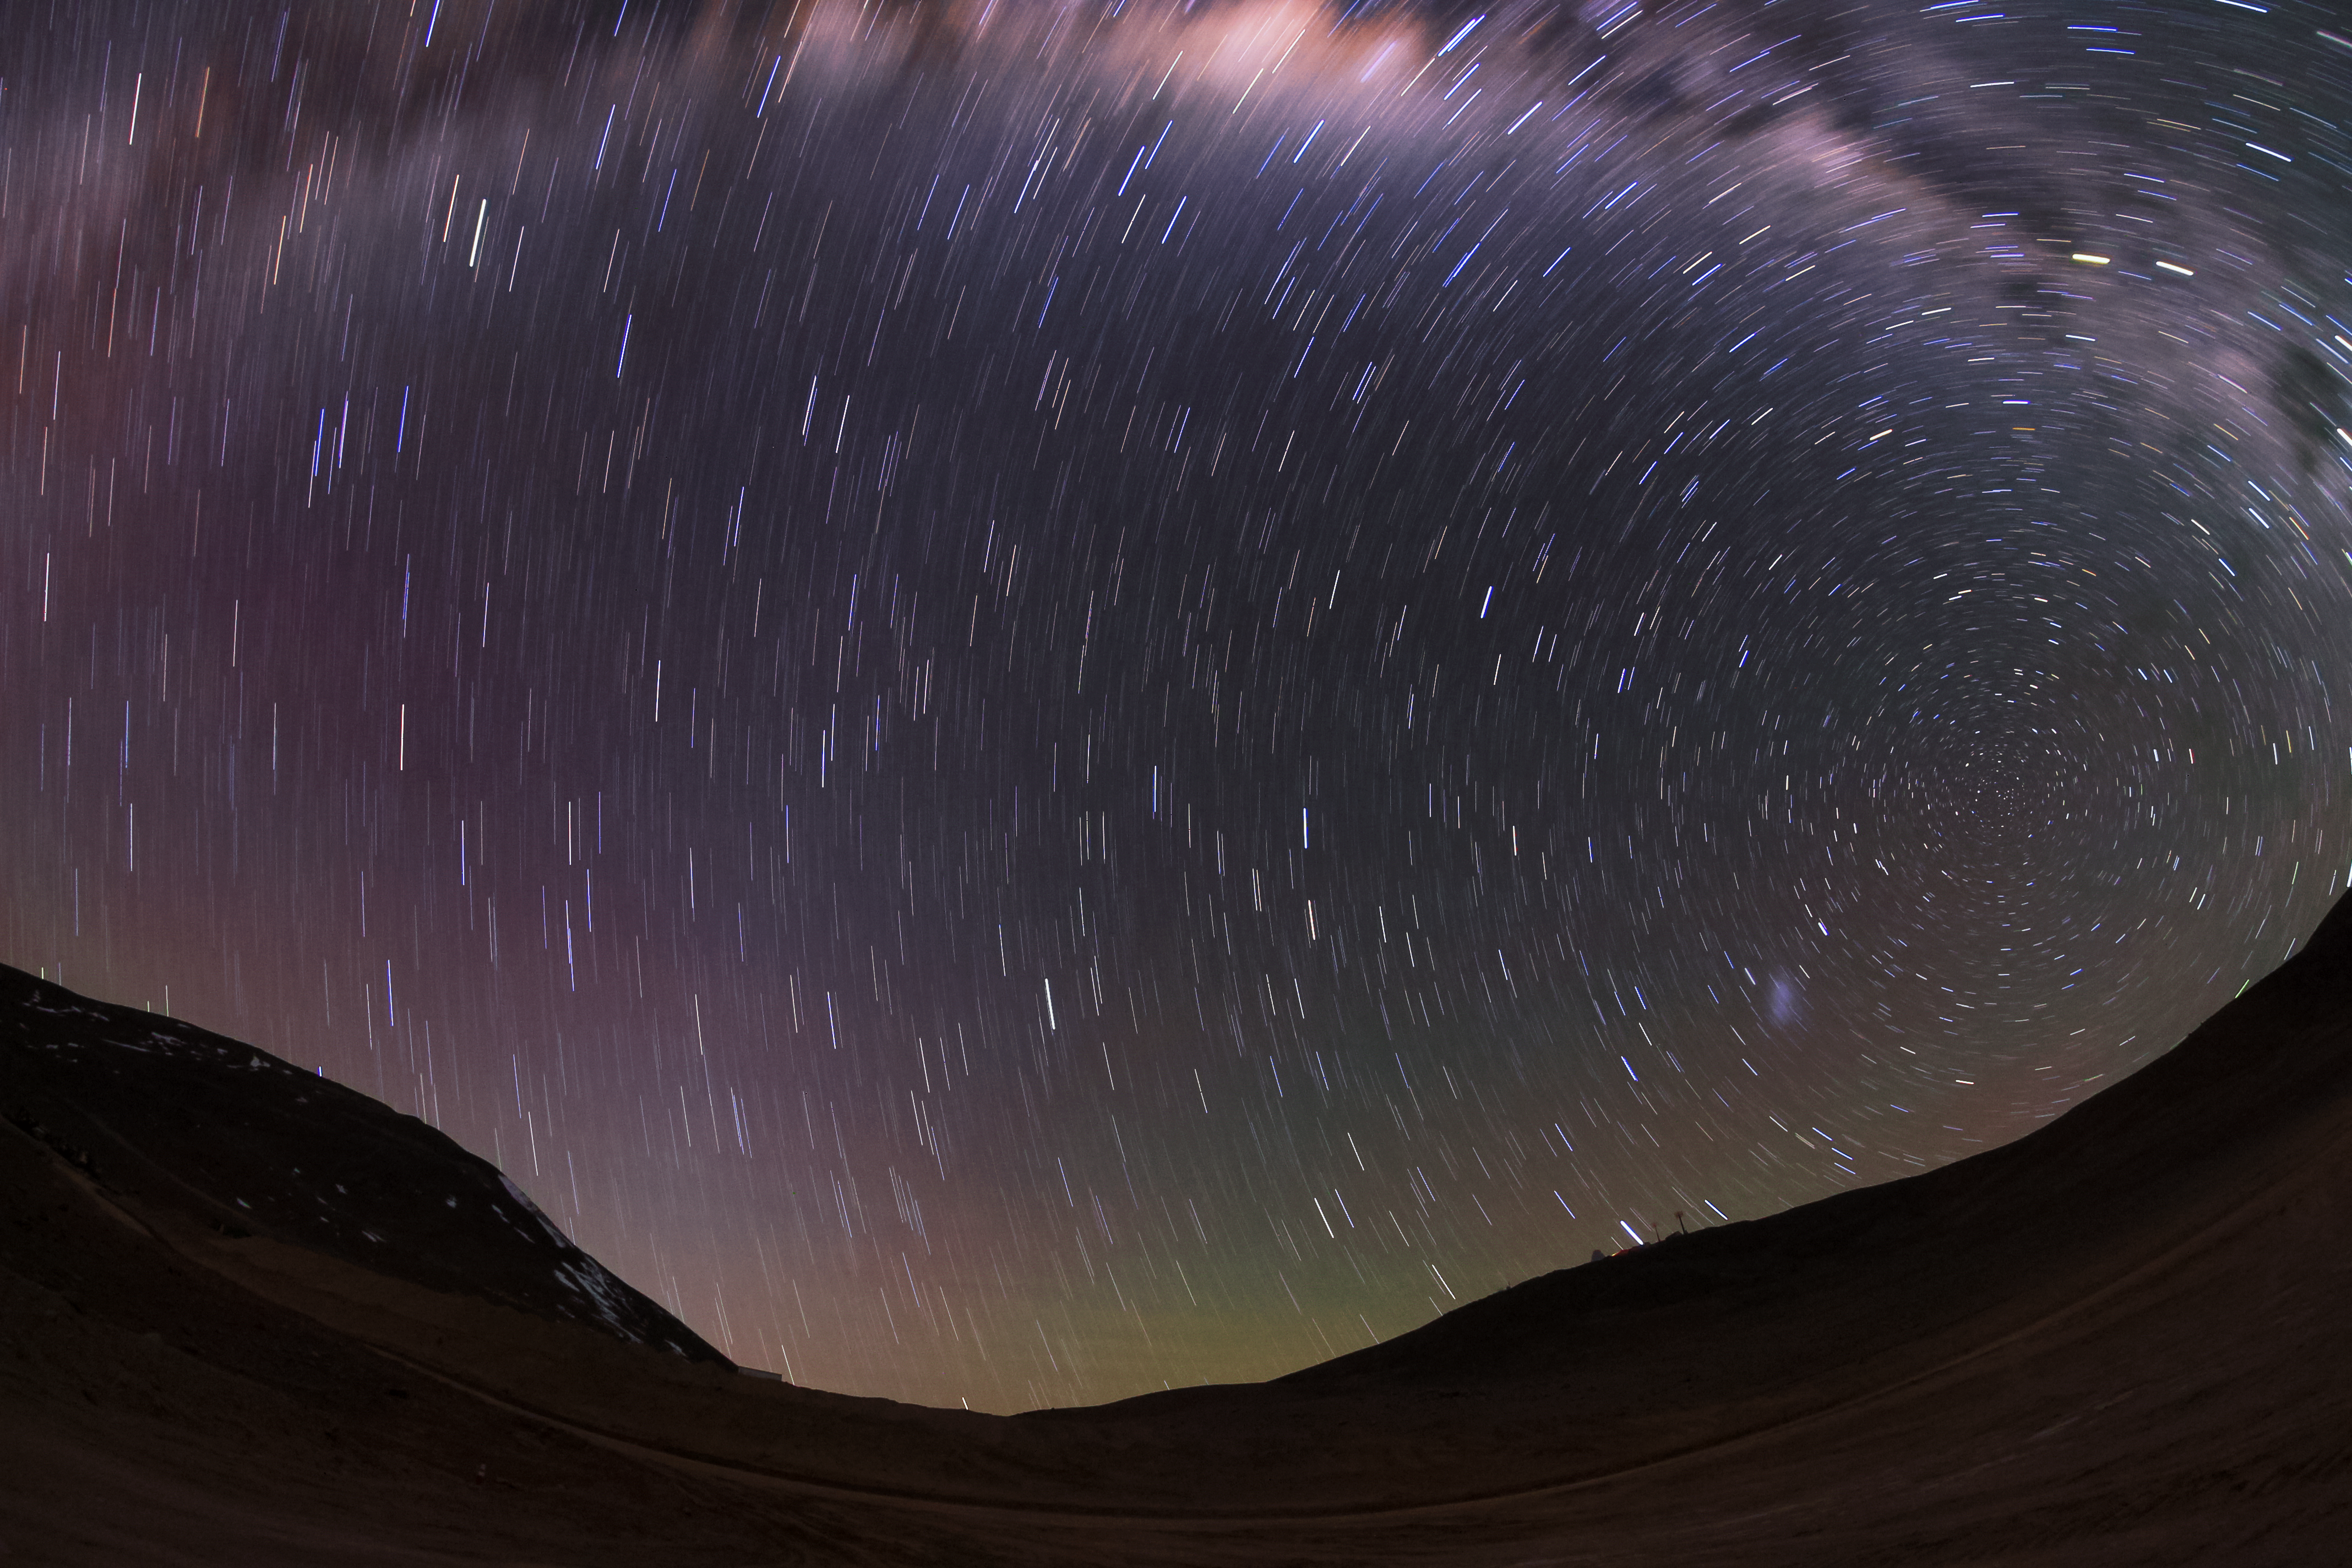

Armazones and Murphy

A nighttime view of Cerro Armazones and its subsidiary peak, Cerro Murphy. The night sky is streaked by star trails and the blur of the Milky Way's central band can also be seen at the top of the frame.

Credit: F. Char/ESO